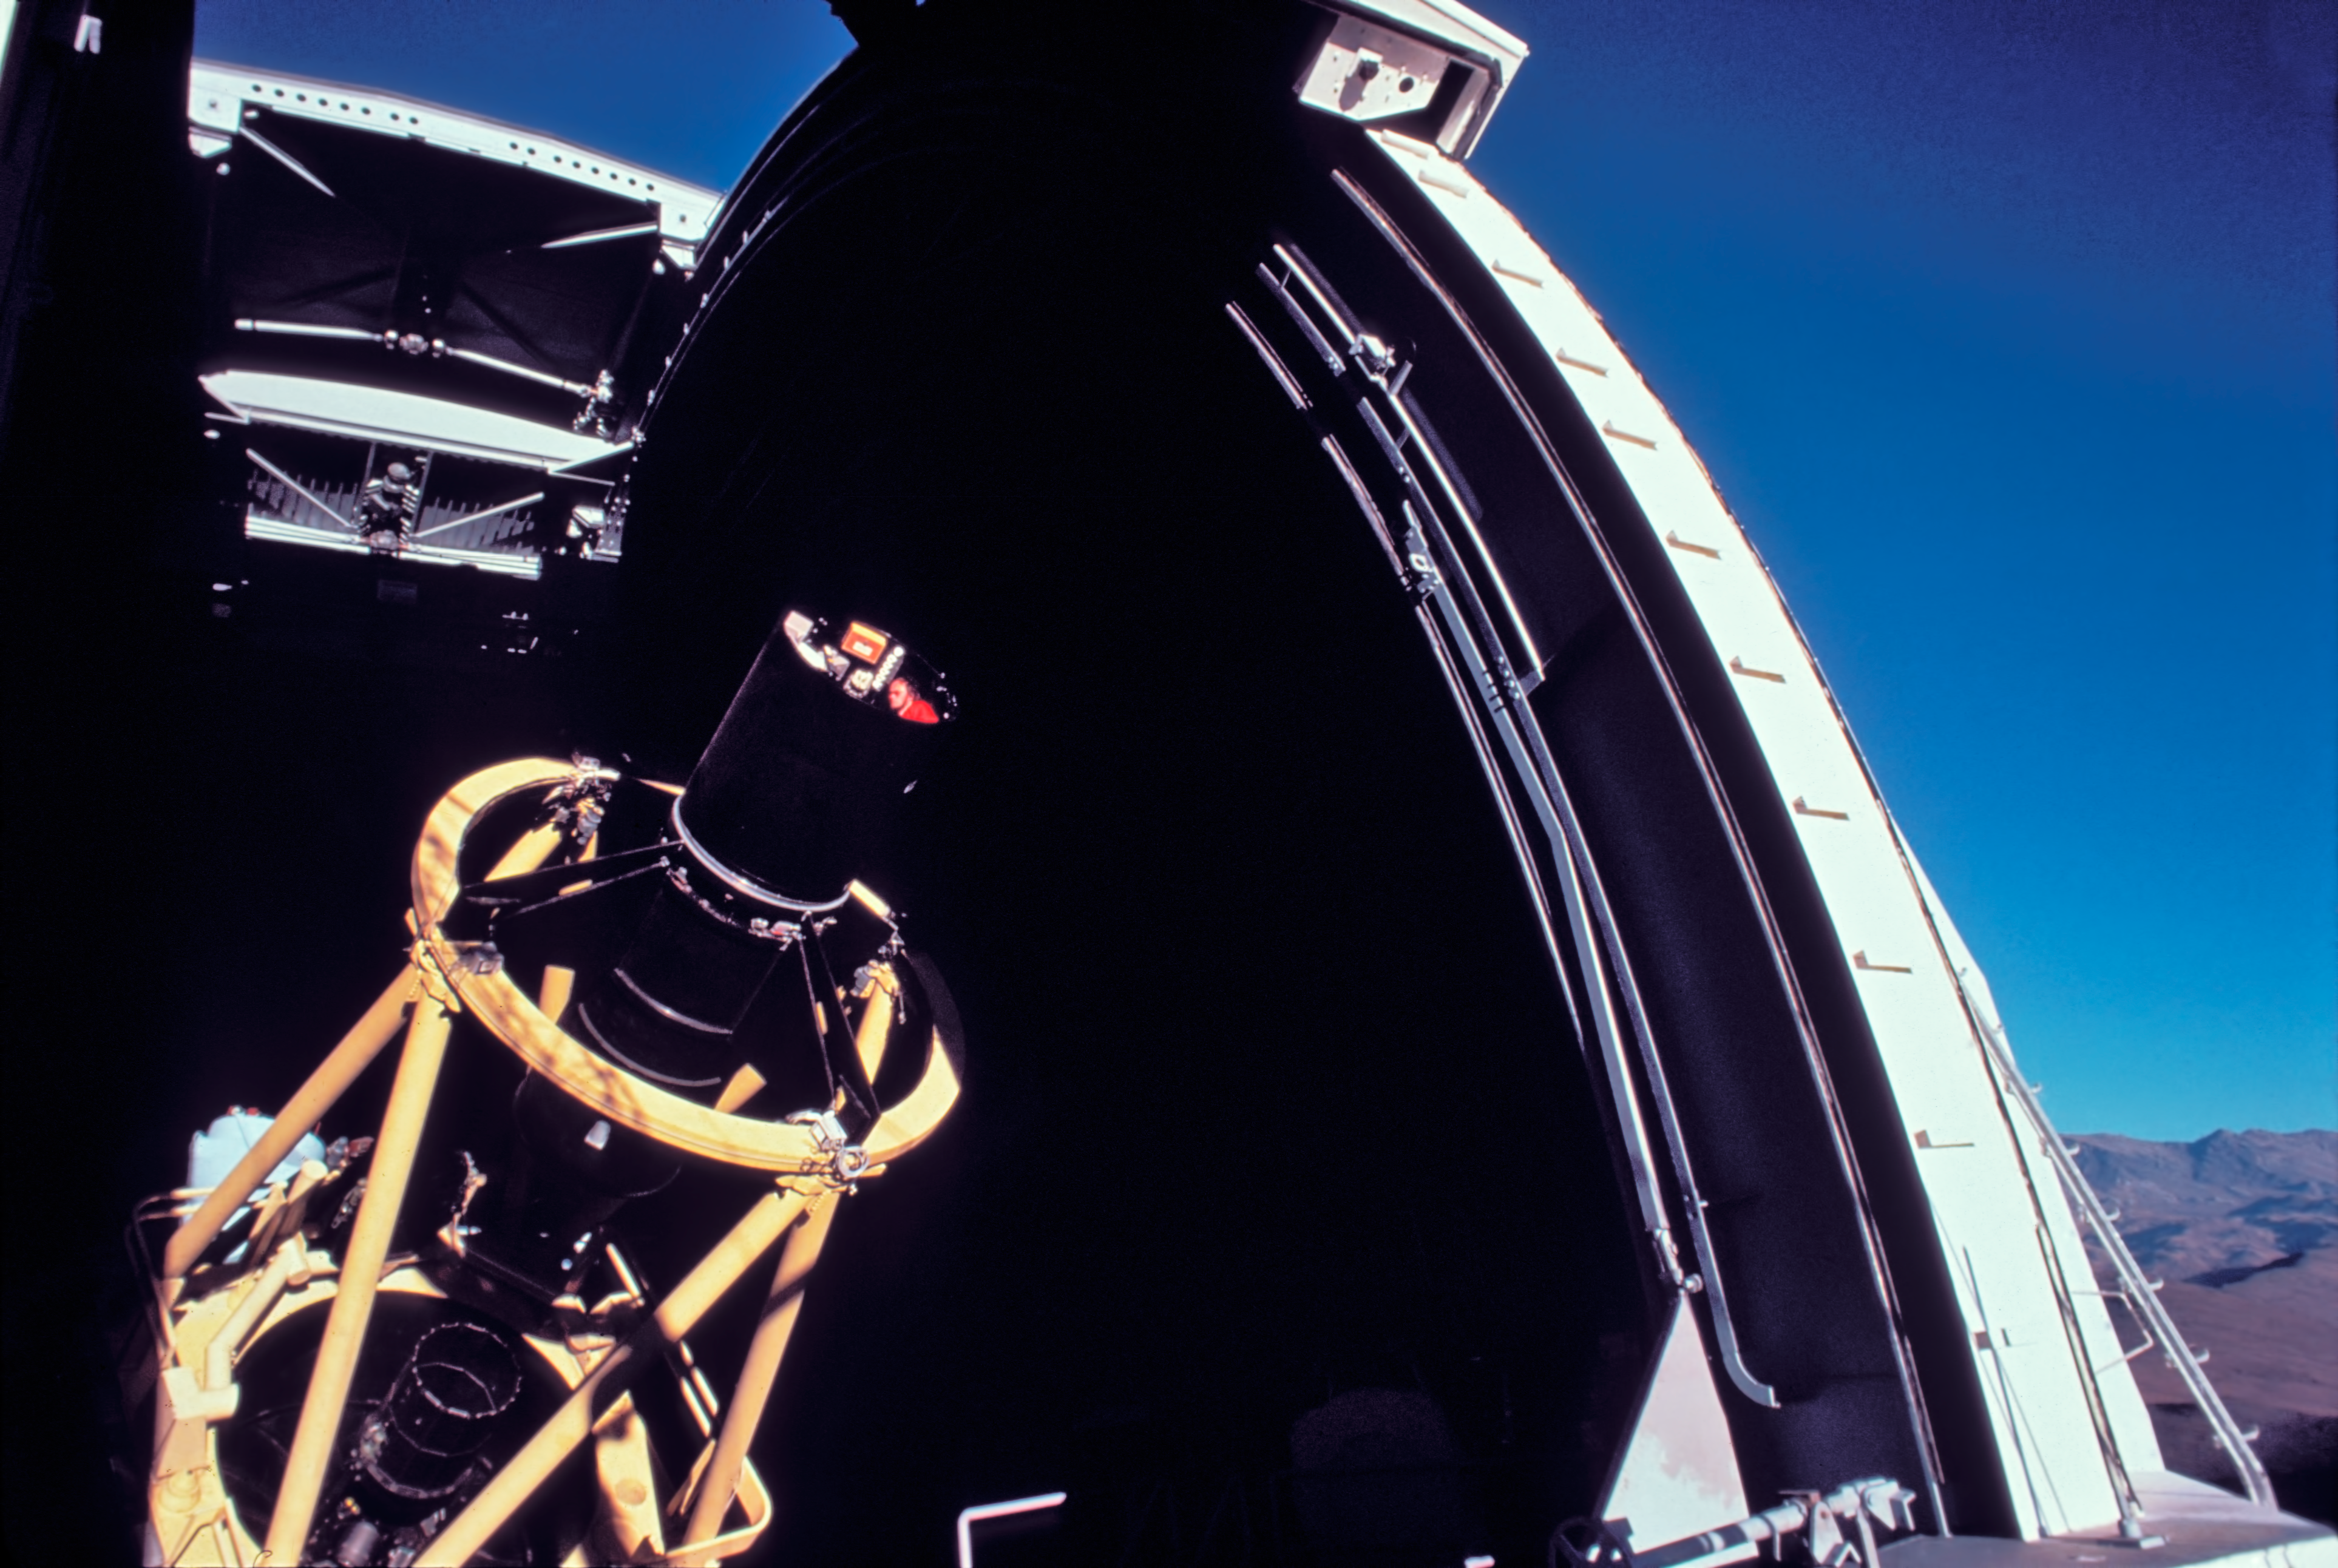

ESO 3.6-metre telescope

Astronomer in the observer's seat above the M2 of the ESO 3.6-metre telescope.

Credit: ESO/J.Launois/Black Star